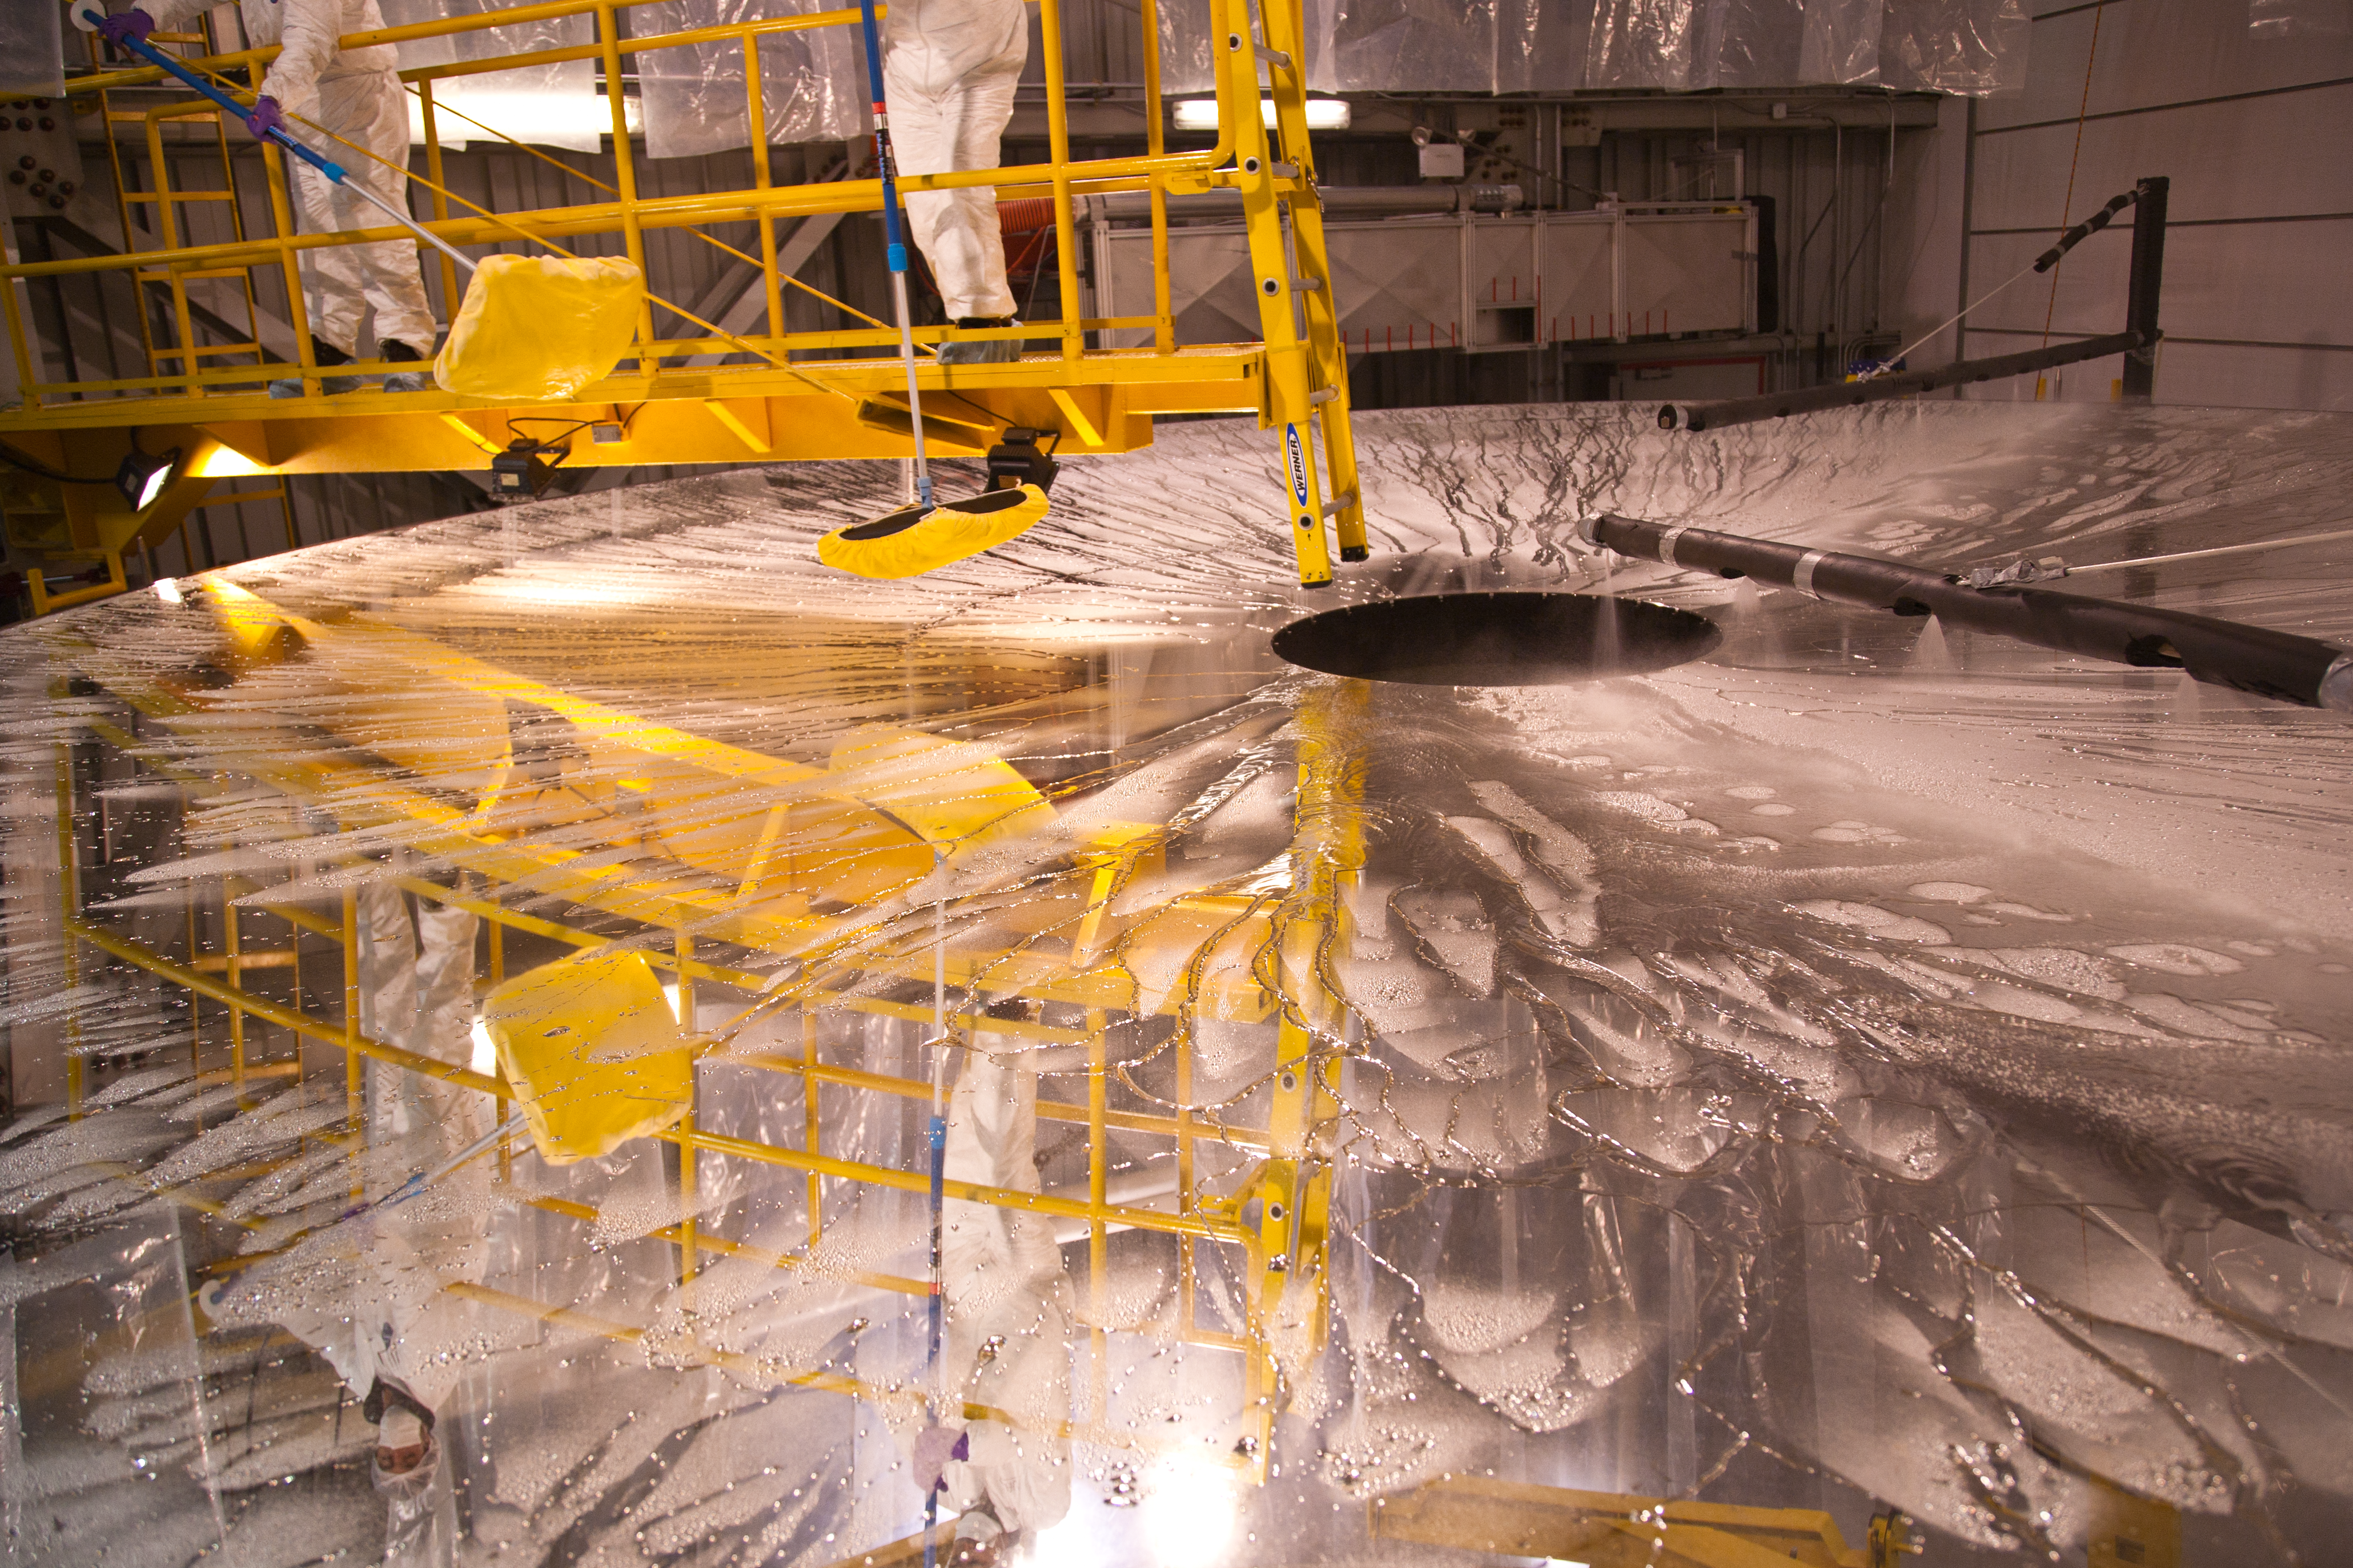

Washing mirror before coating at Gemini South

The primary mirror (M1) is thoroughly washed before the old silver coating is stripped and the new coating applied. Read more here.

Credit: NOIRLab/Gemini Observatory/AURA